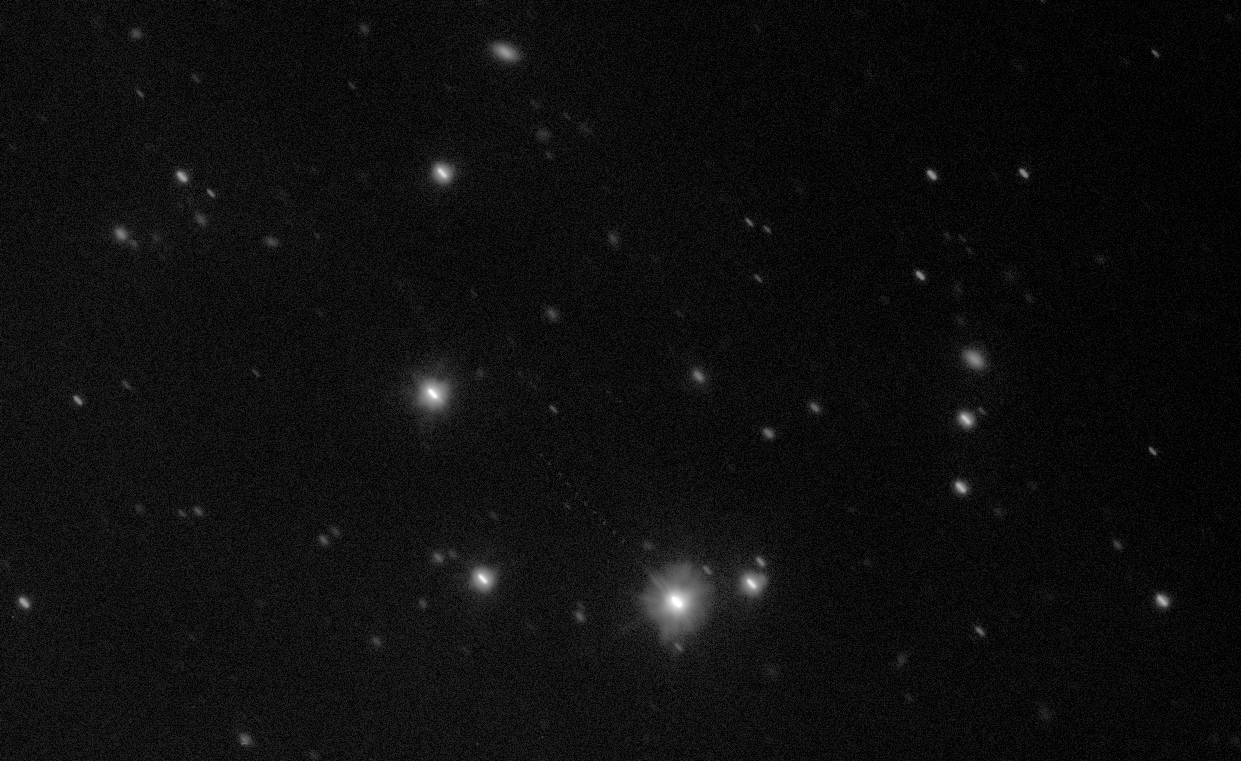

Pinpointing Gaia to Map the Milky Way

This image, a composite of several observations captured by ESO’s VLT Survey Telescope (VST), shows the space observatory Gaia as a faint trail of dots across the lower half of the star-filled field of view. These observations were taken as part of an ongoing collaborative effort to measure Gaia’s orbit and improve the accuracy of its unprecedented star map.

Credit: ESO